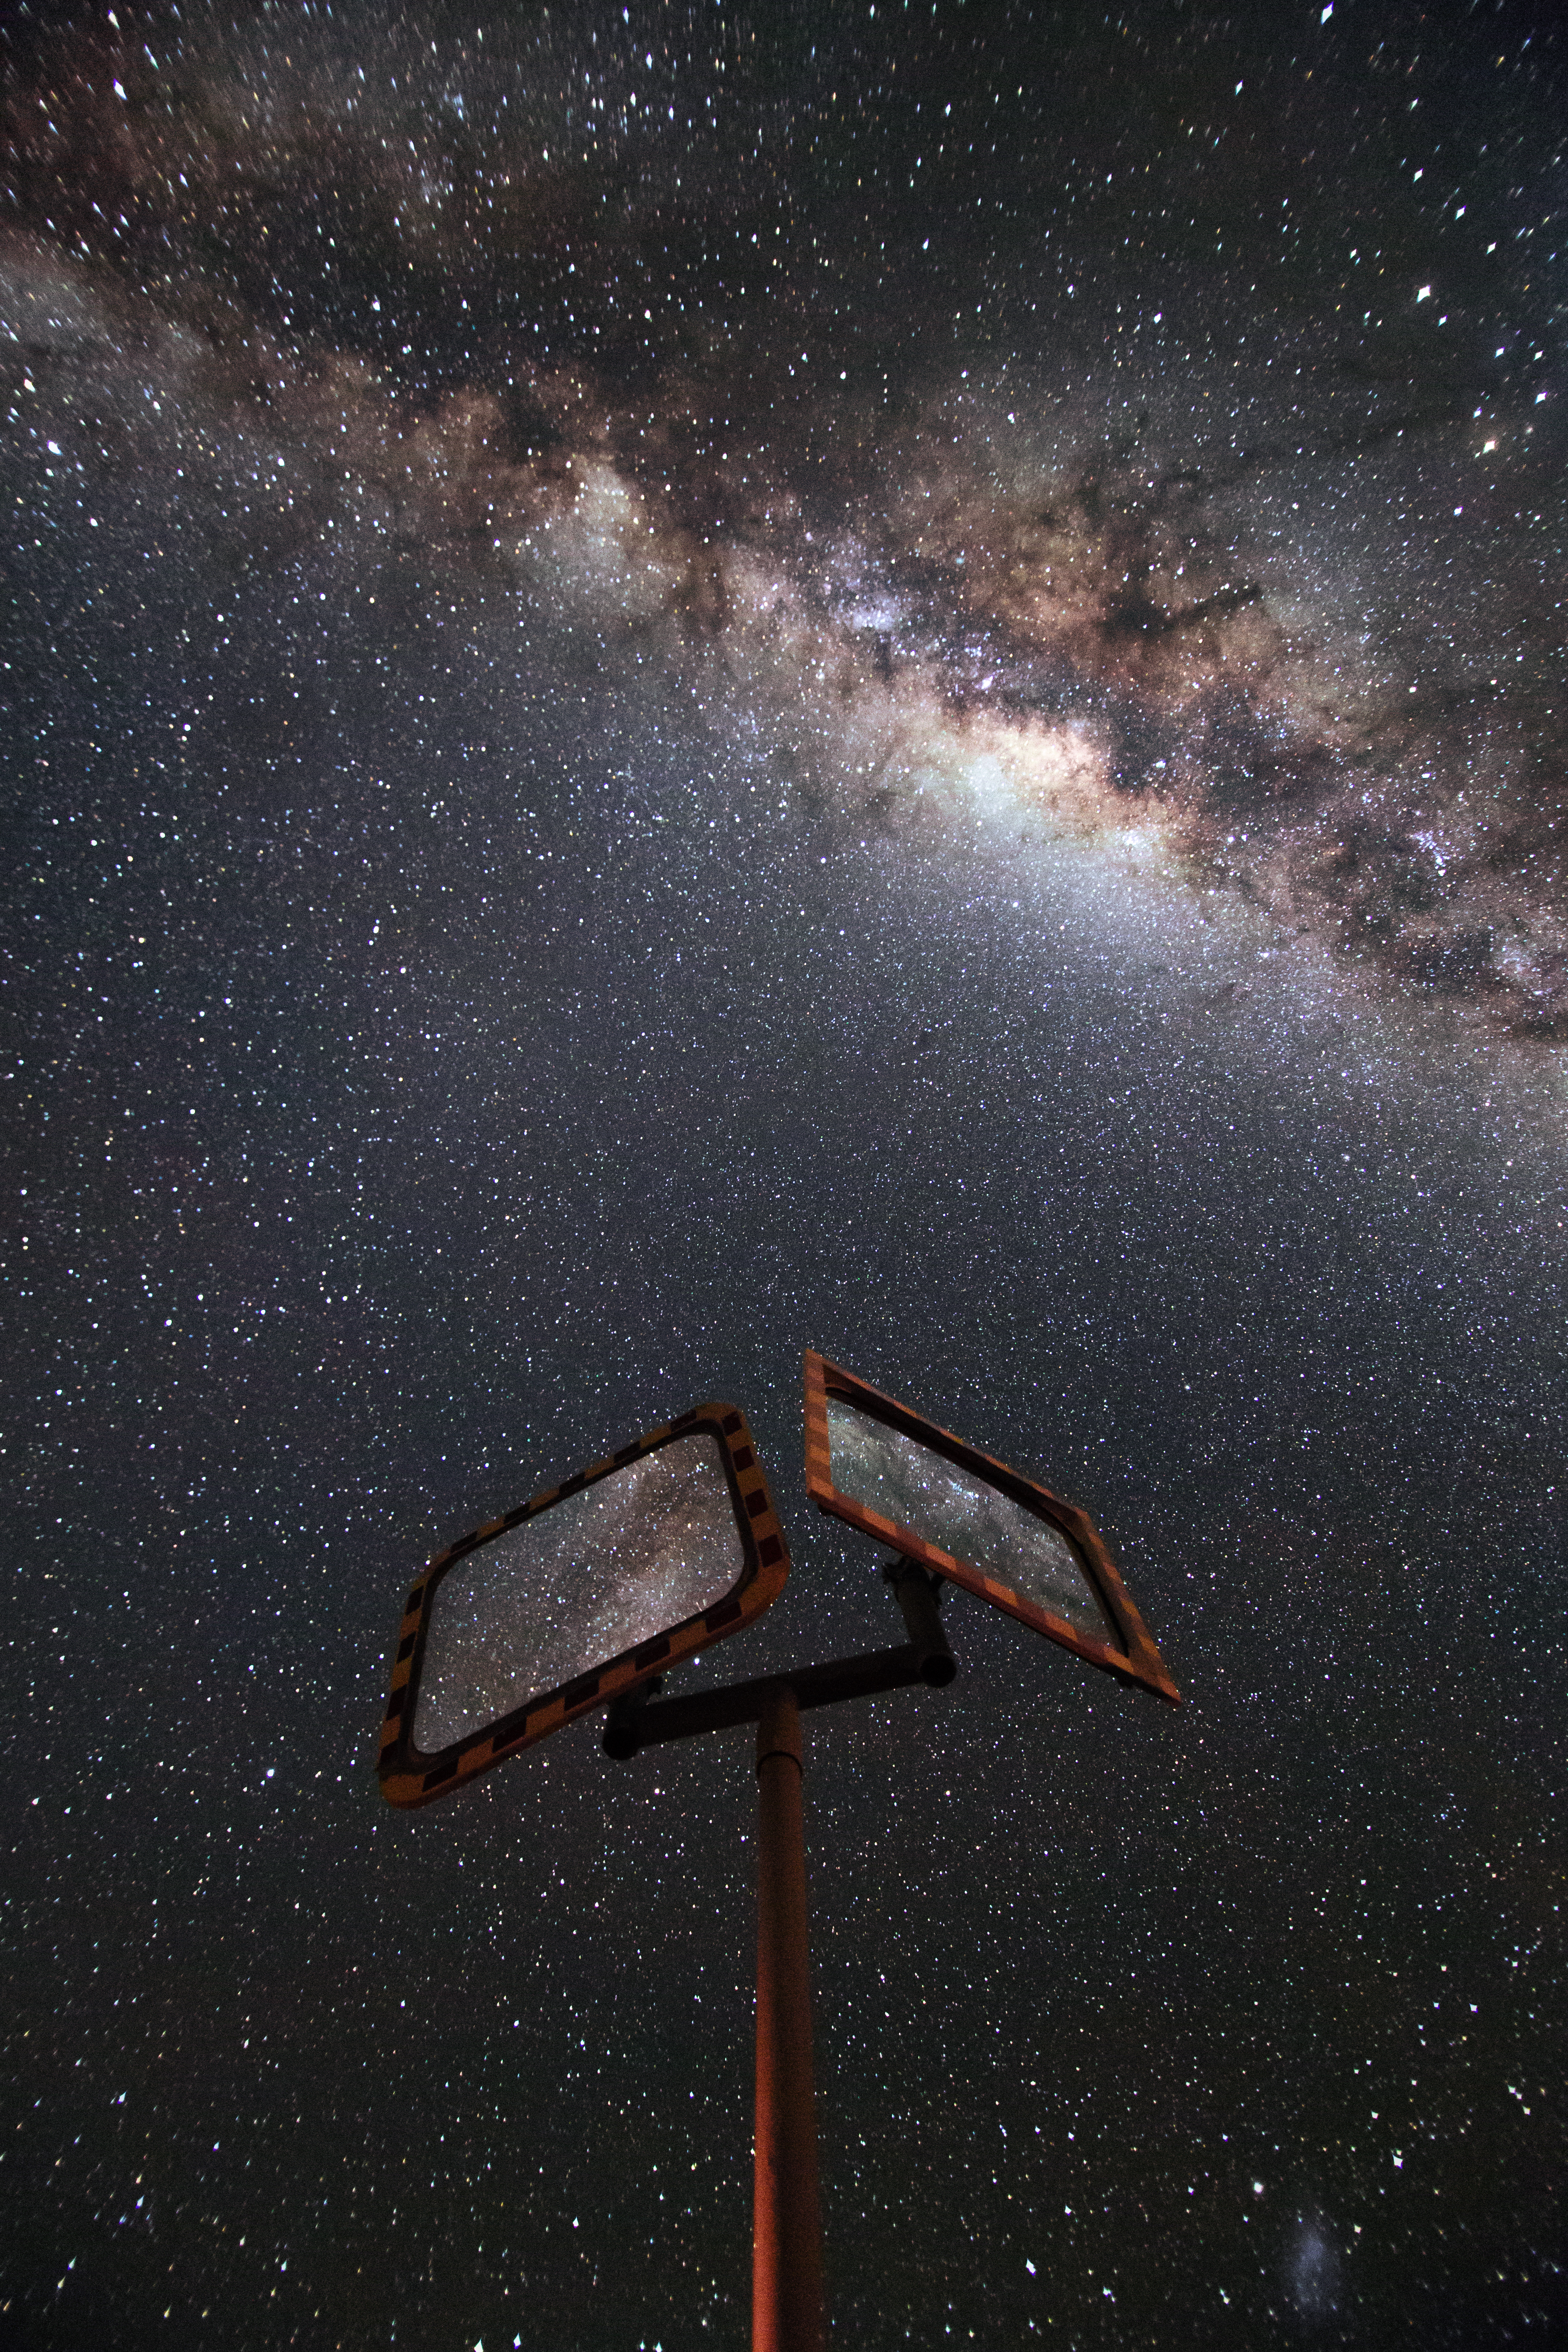

Star-speckled night

This stunningly star-speckled image was taken on the road to ESO's La Silla Observatory. At 2400 metres in altitude and far from sources of light pollution, this site in the Atacama Desert has one of the darkest skies on Earth.

Credit: L. Zychova/ESO